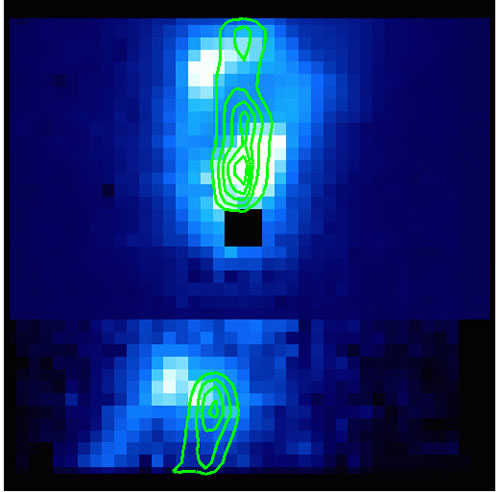

Reconstructed image from the NIFS integral field spectroscopy

Reconstructed image from the NIFS integral field spectroscopy showing the H2 image at 2.122 microns with the narrow contour of the [Fe II] emission. The "dark spot" is where the light is attenuated by the 0.2 arcsecond-size occulting disk which was used to block out the star's light. HL Tau is an extended star seen partly in scattered light, so the occulting disk did not block all of the light. The field shown corresponds to about 3 x 3 arcseconds2.

Credit: International Gemini Observatory/NOIRLab/NSF/AURA